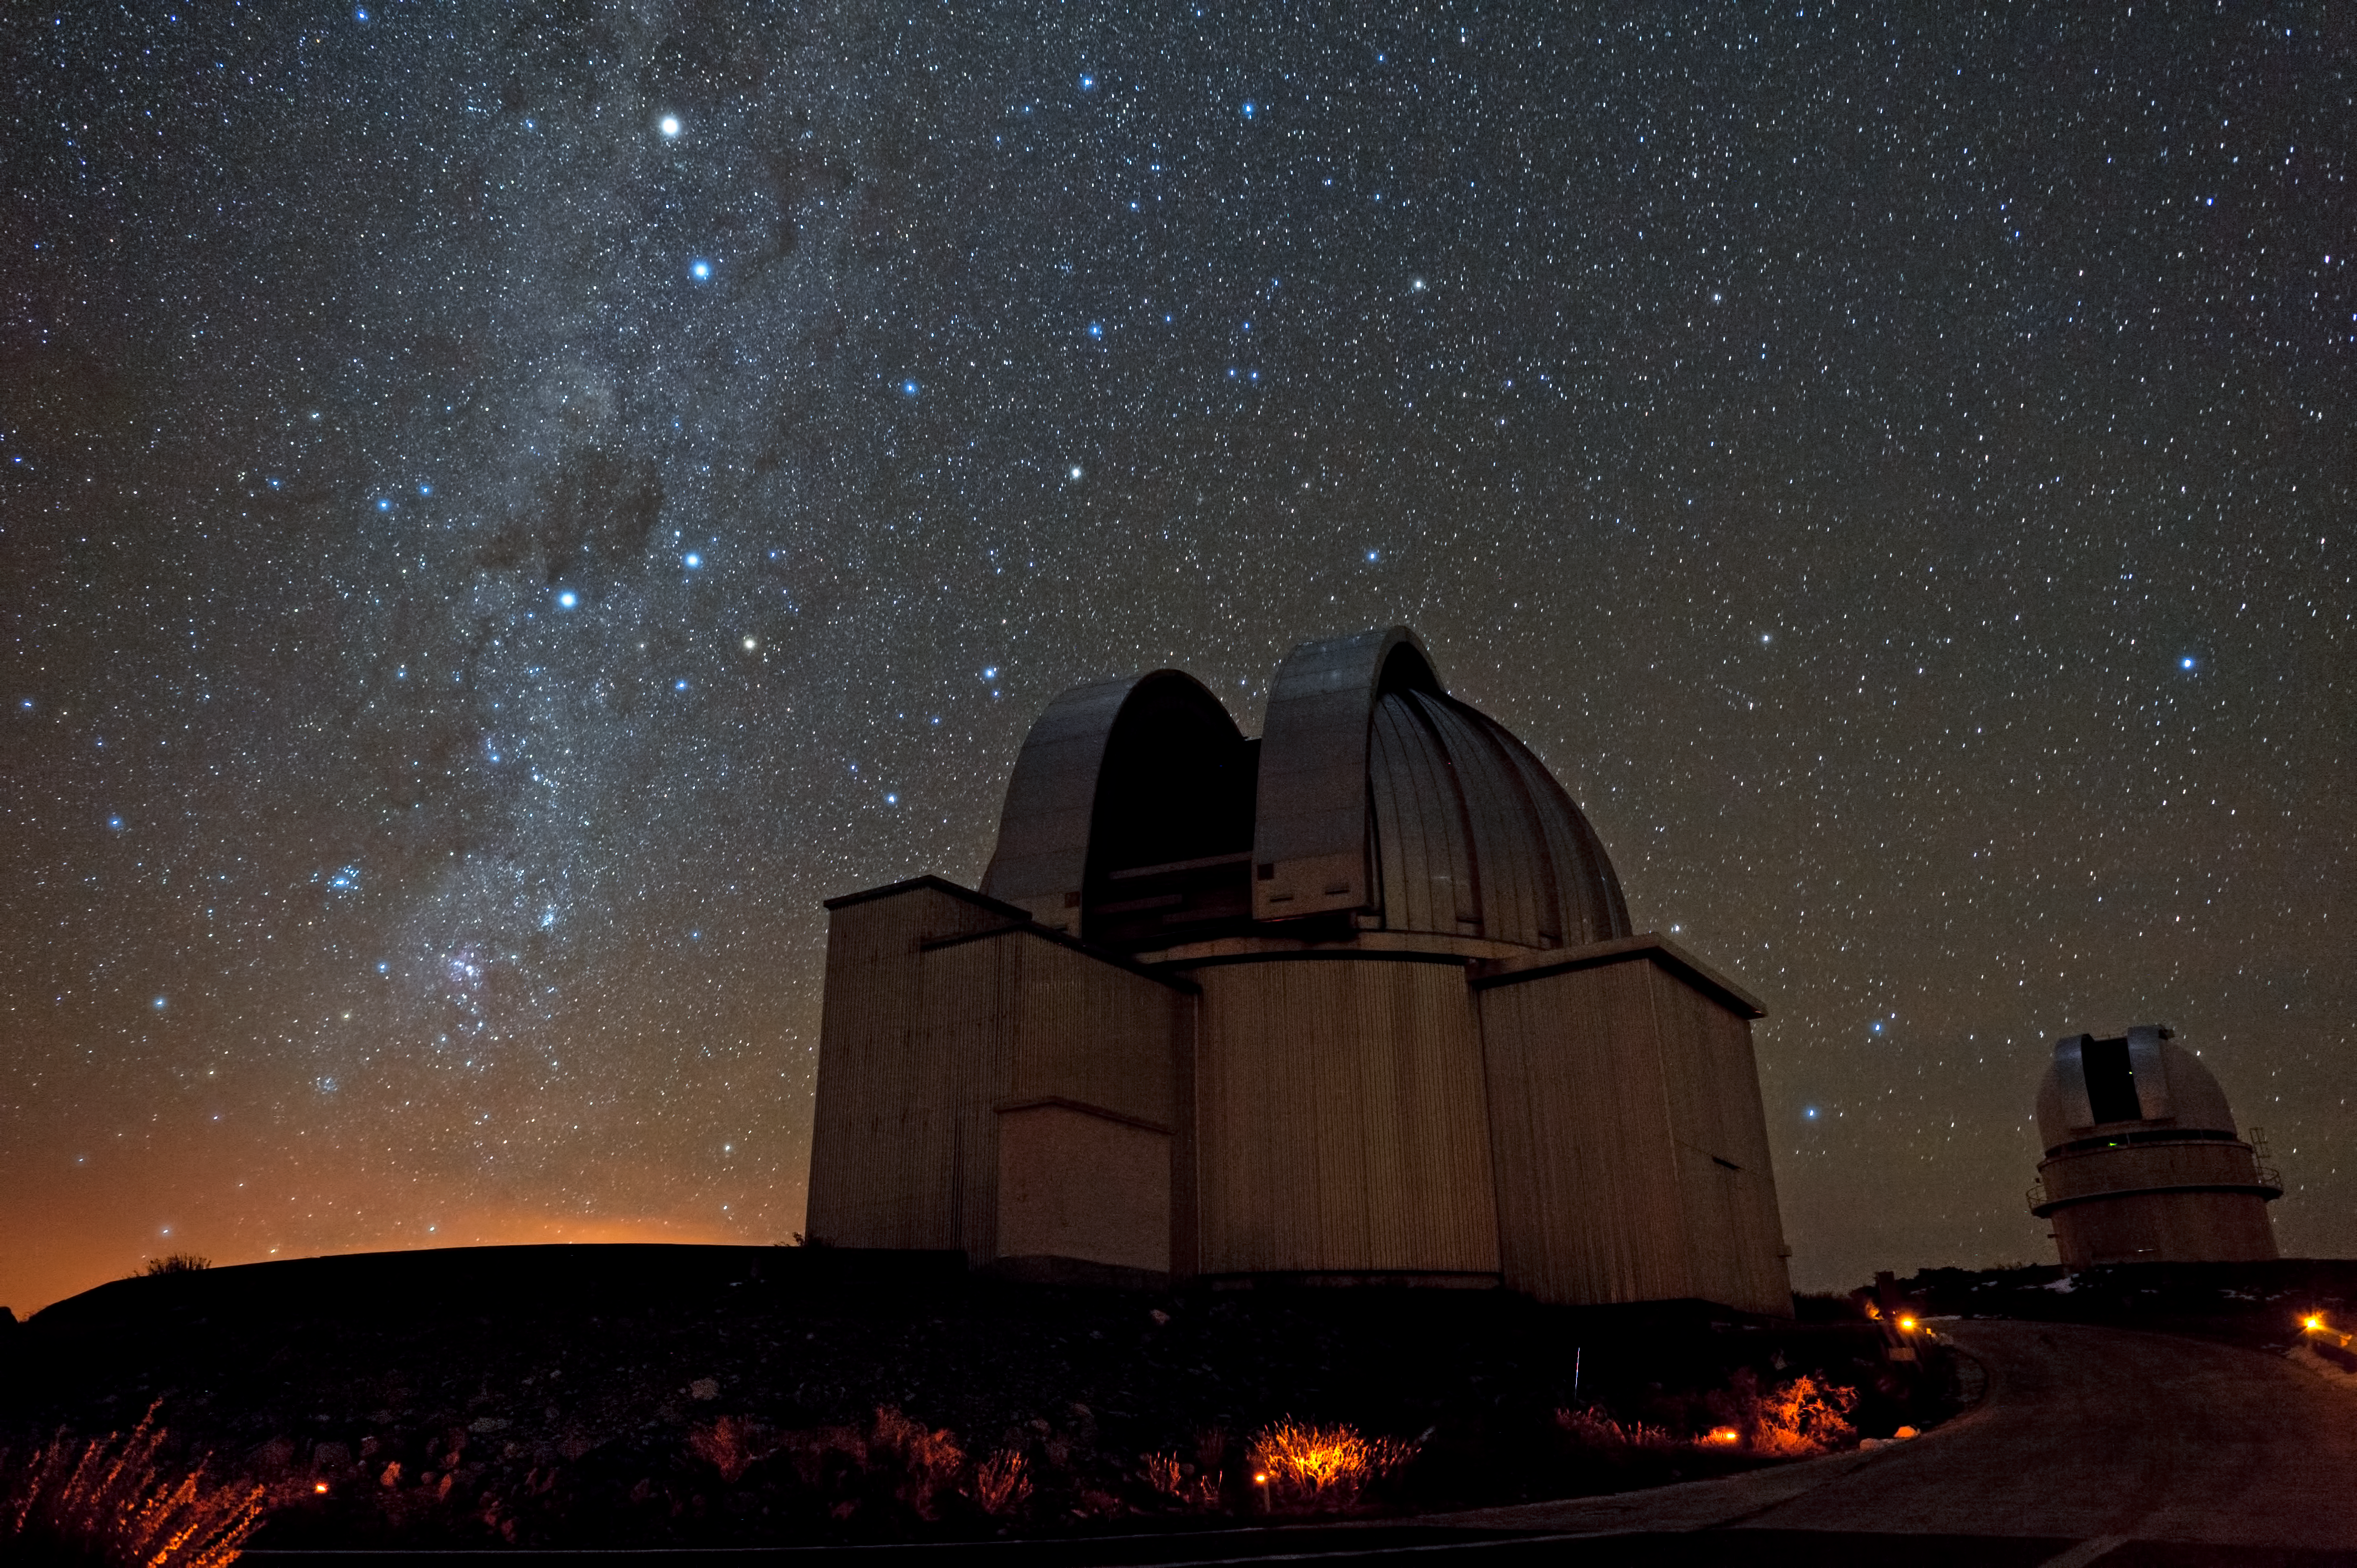

Starry skies above La Silla

Stars fill the sky over ESO's La Silla observatory.

Credit: ESO/José Francisco Salgado (josefrancisco.org)